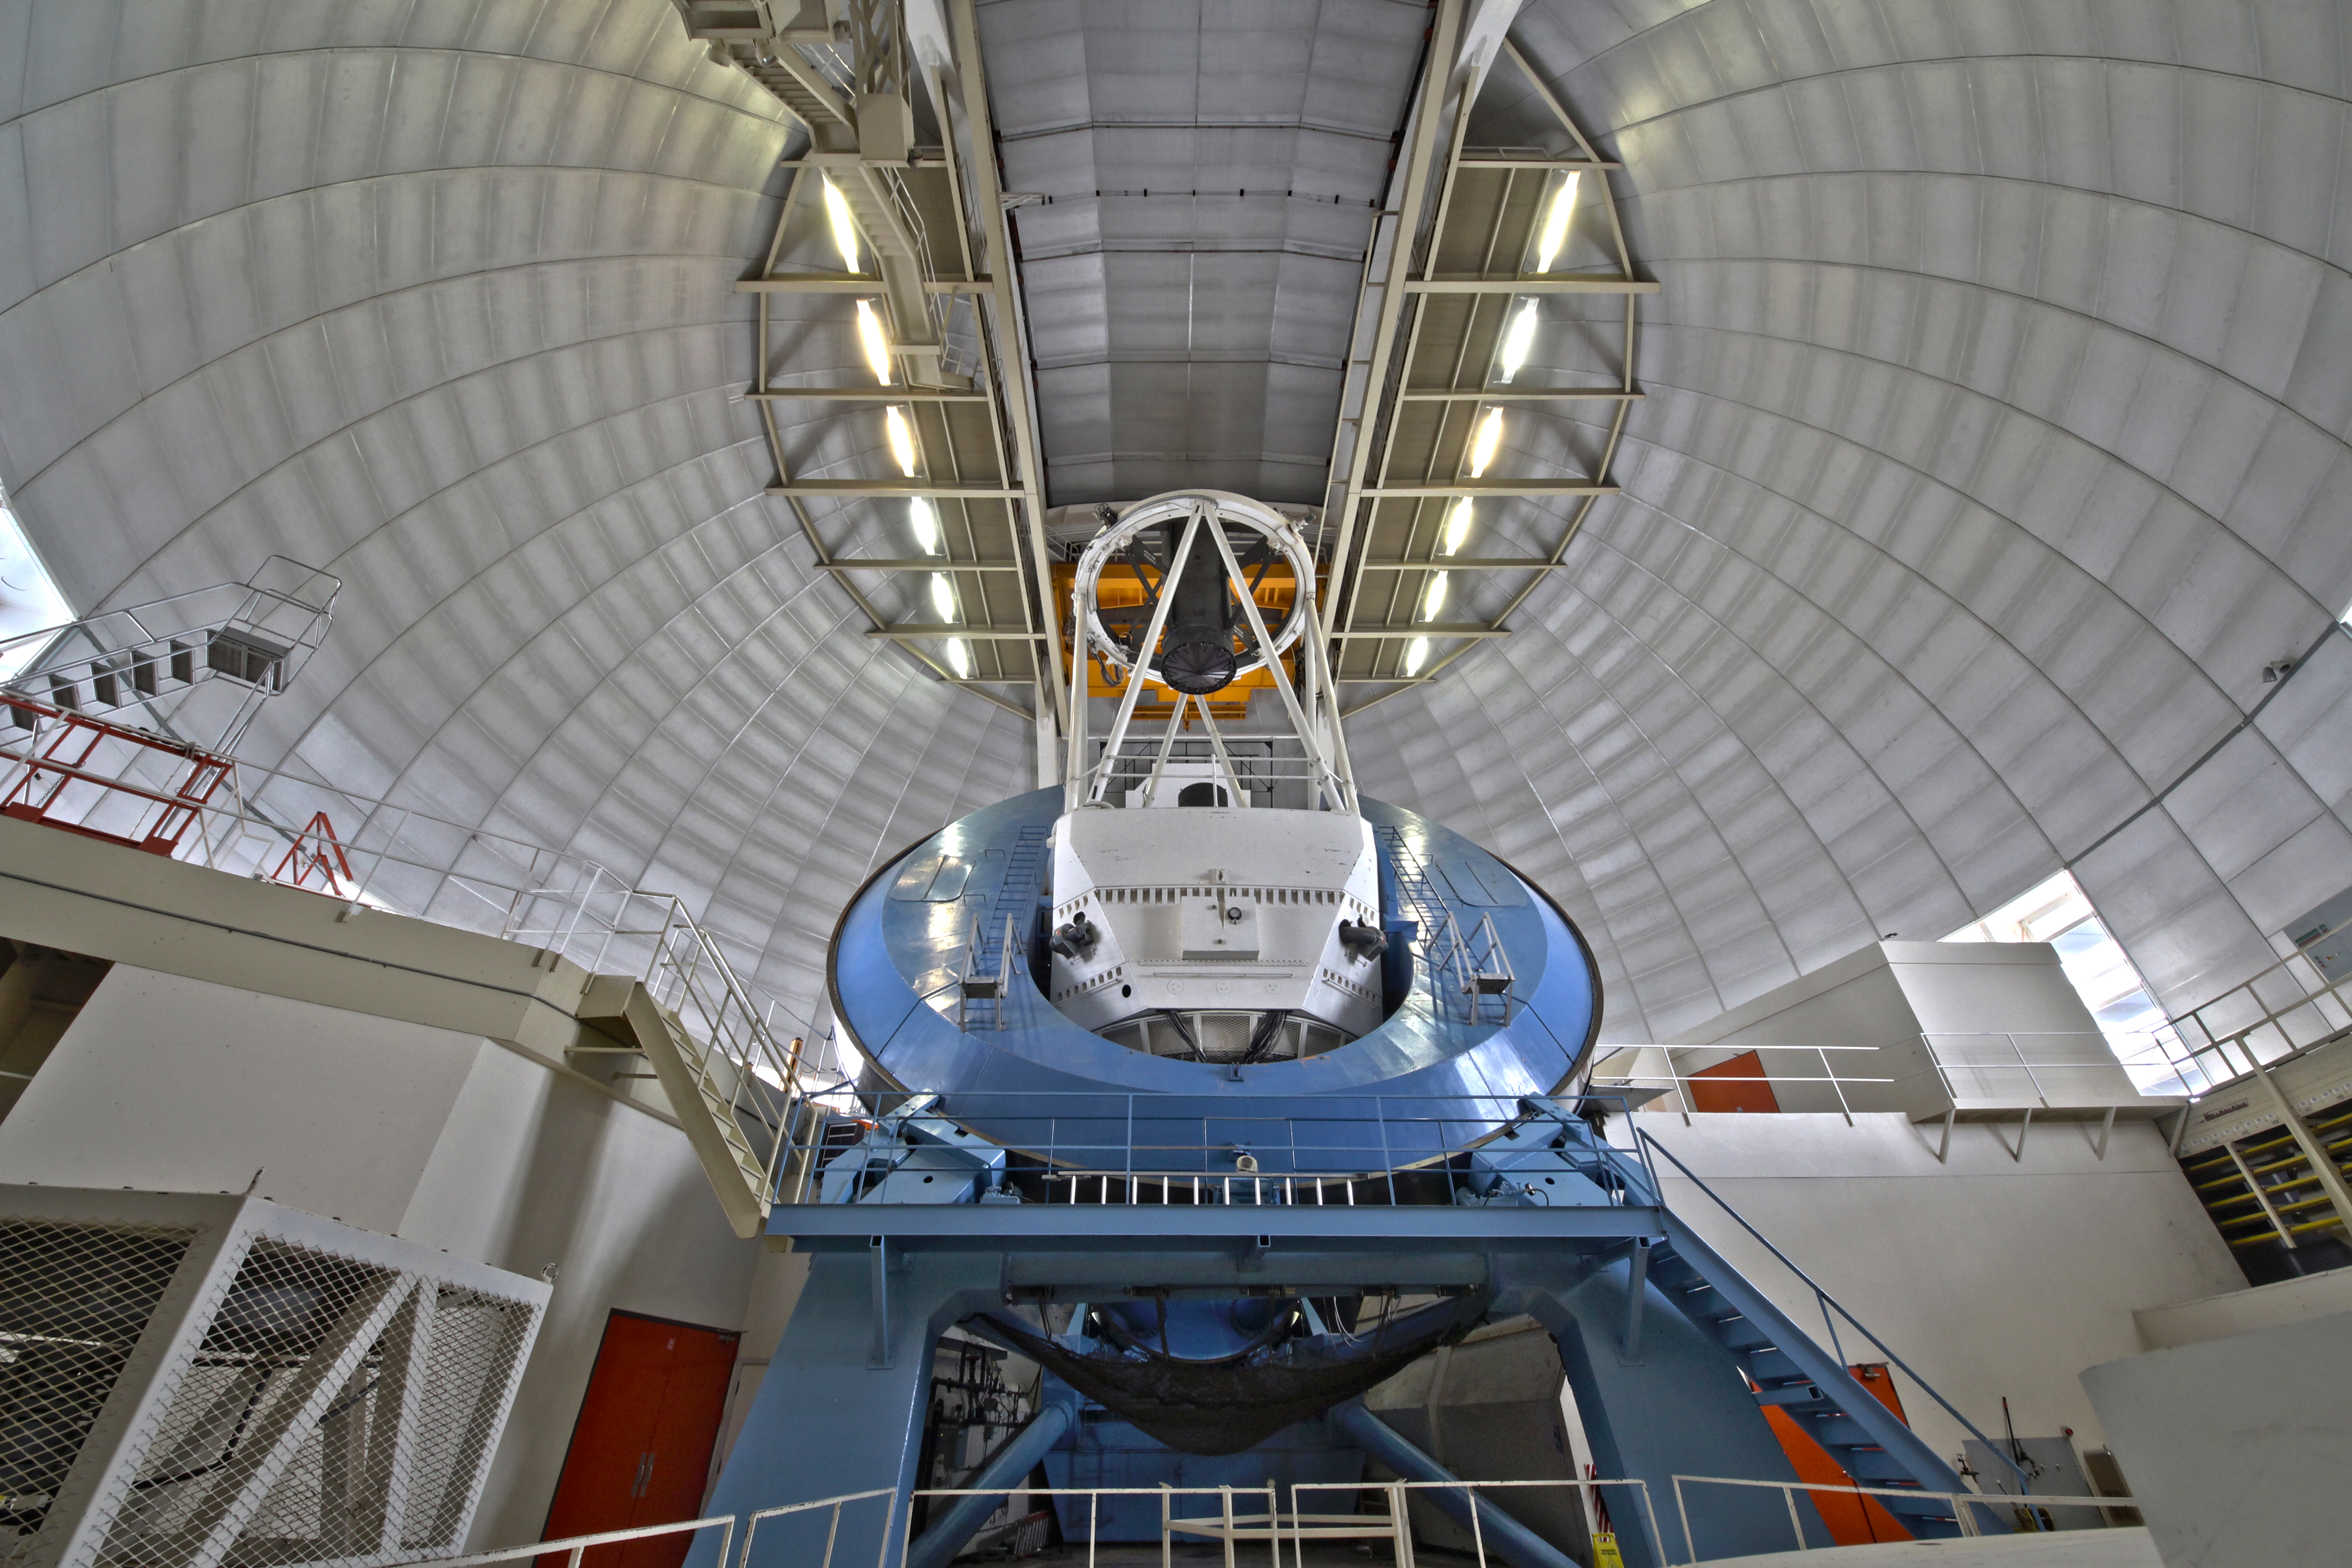

The Nicholas U. Mayall 4-meter Telescope interior view

Interior view of the Nicholas U. Mayall 4-meter Telescope, before the DESI installation.

Credit: KPNO/NOIRLab/NSF/AURA/P. Marenfeld